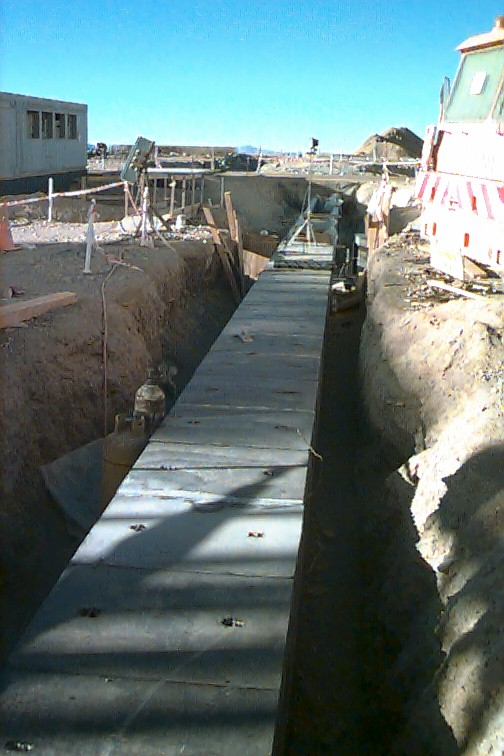

The light beam tunnel for UT2

The almost finished light beam tunnel coming out of UT2 heading for the delay line tunnel. The concrete lids had just been put on top. The UT1 enclosure itself was undergoing the last fine tuning and commissioning. This involved adjusting and testing the computer control of the enclosure mechanisms including the enclosure rotation, shutter, windscreen and cooling liquid system. The UT1 enclosure looks more and more like a real telescope enclosure and less like a construction site. Construction and assembly work also continued on the UT2-3-4 enclosures which, at the time, where in progressive states of completion.

Credit: ESO